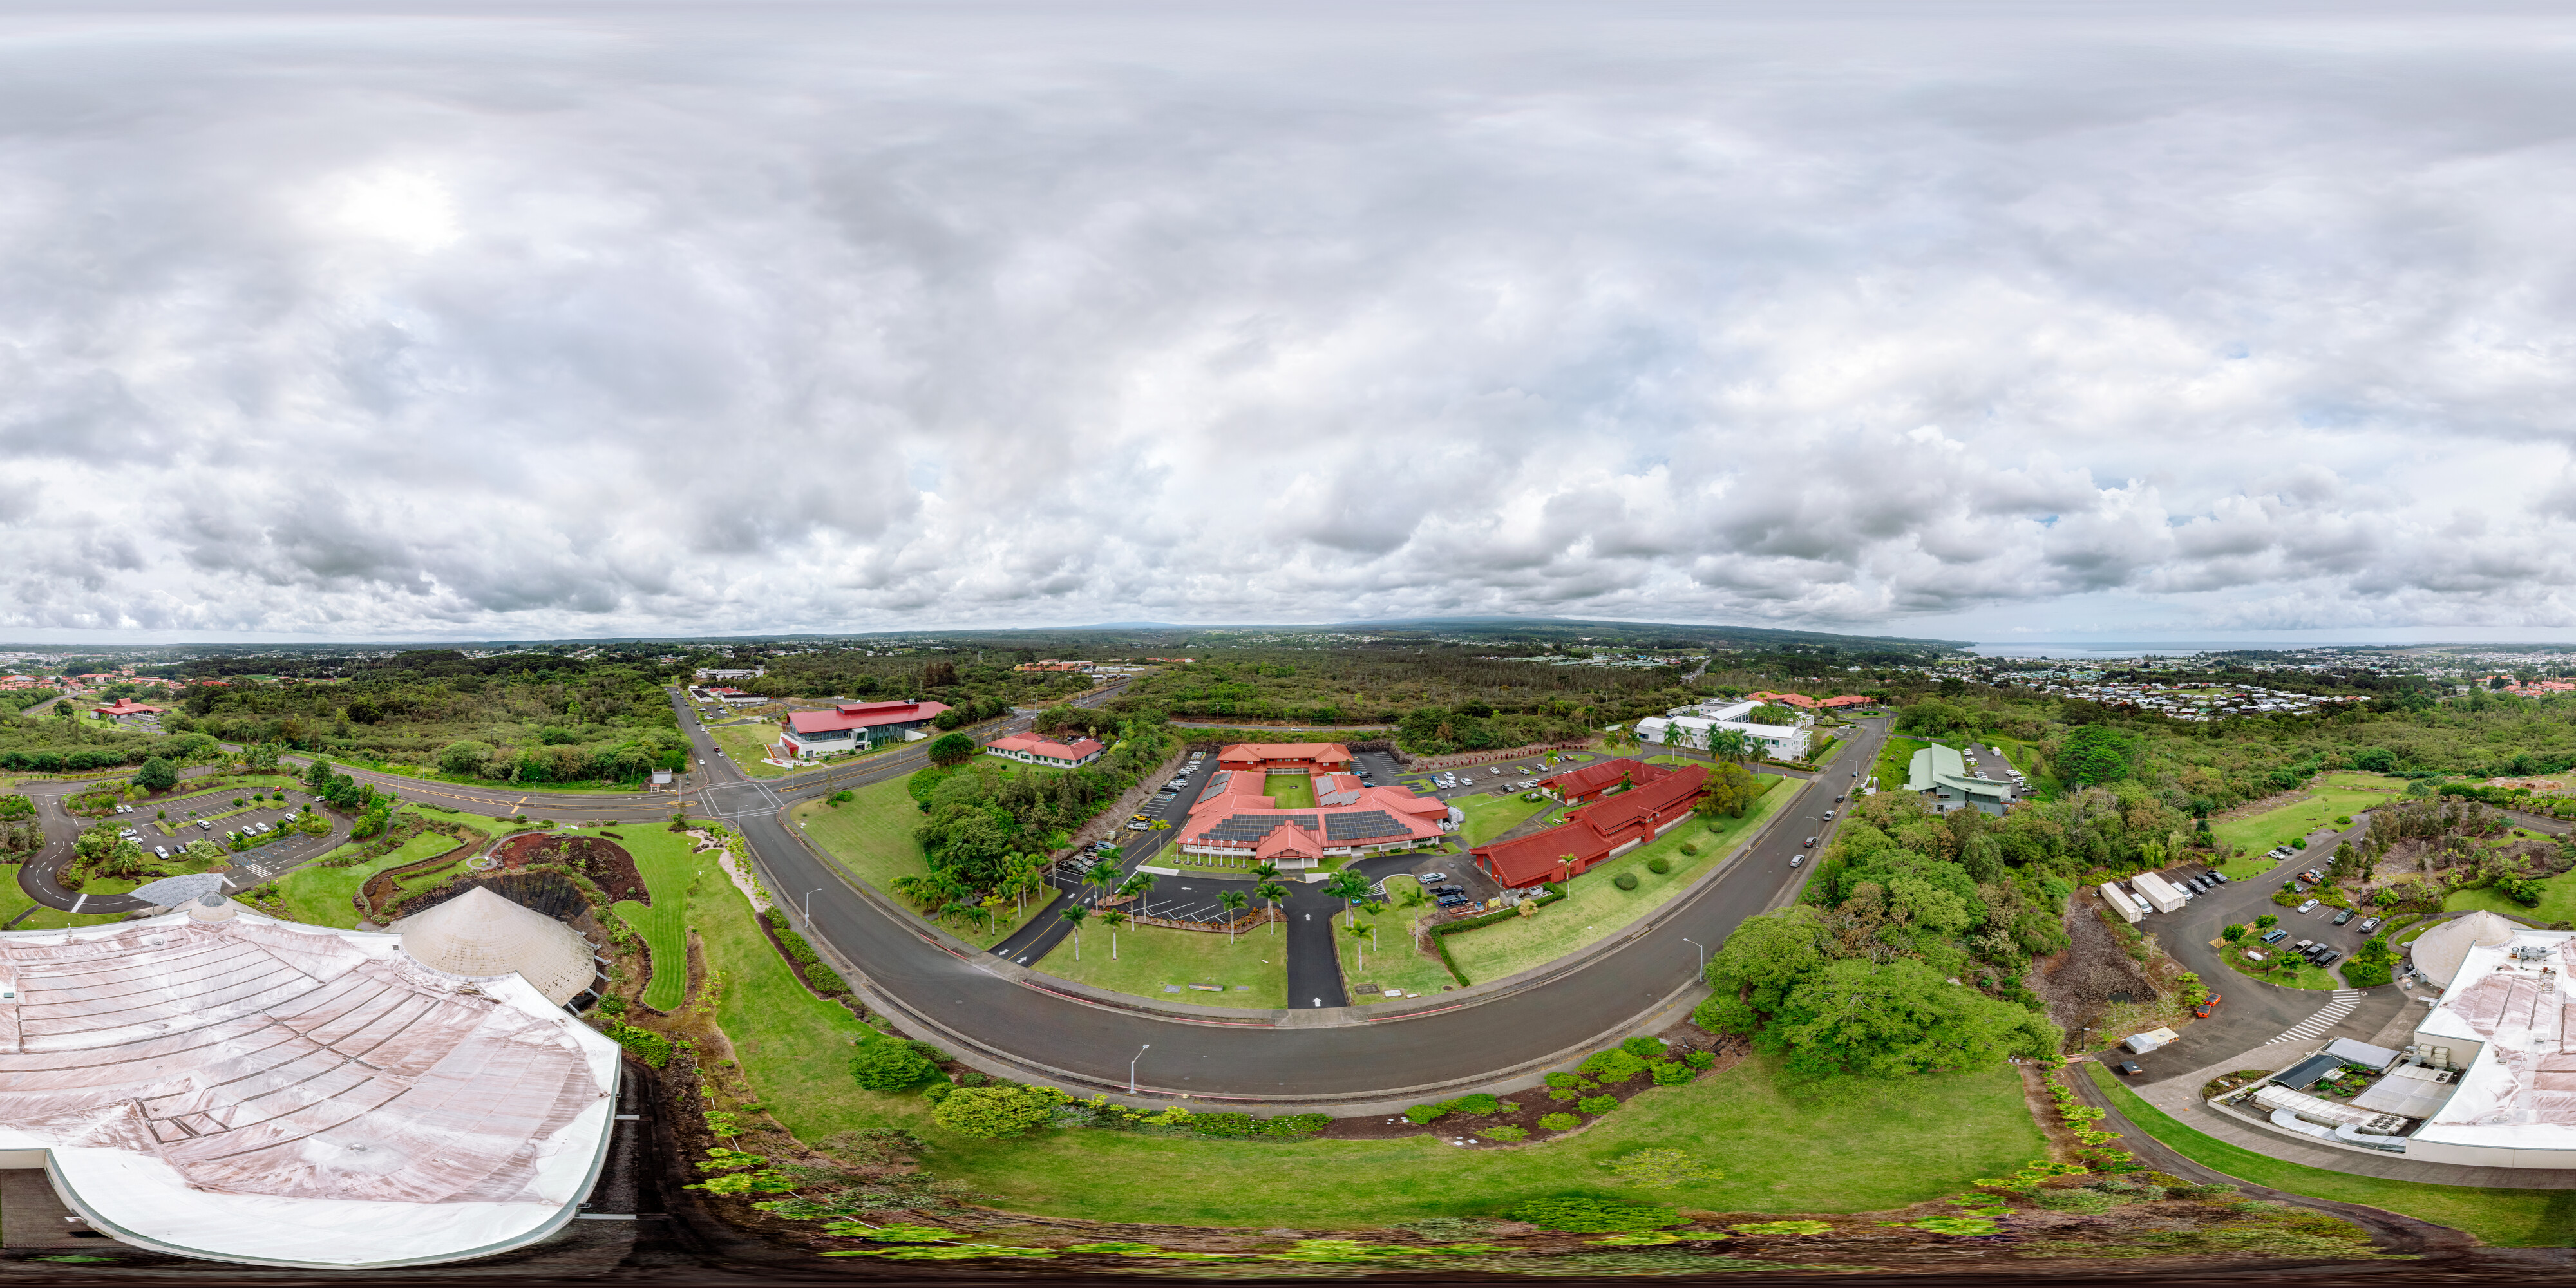

Gemini North Hilo Base Facility 360 Panorama

An aerial 360 panorama of the Gemini North Hilo Base Facility in Hilo, Hawai‘i.

Credit: NOIRLab/NSF/AURA/ T. Matsopoulos